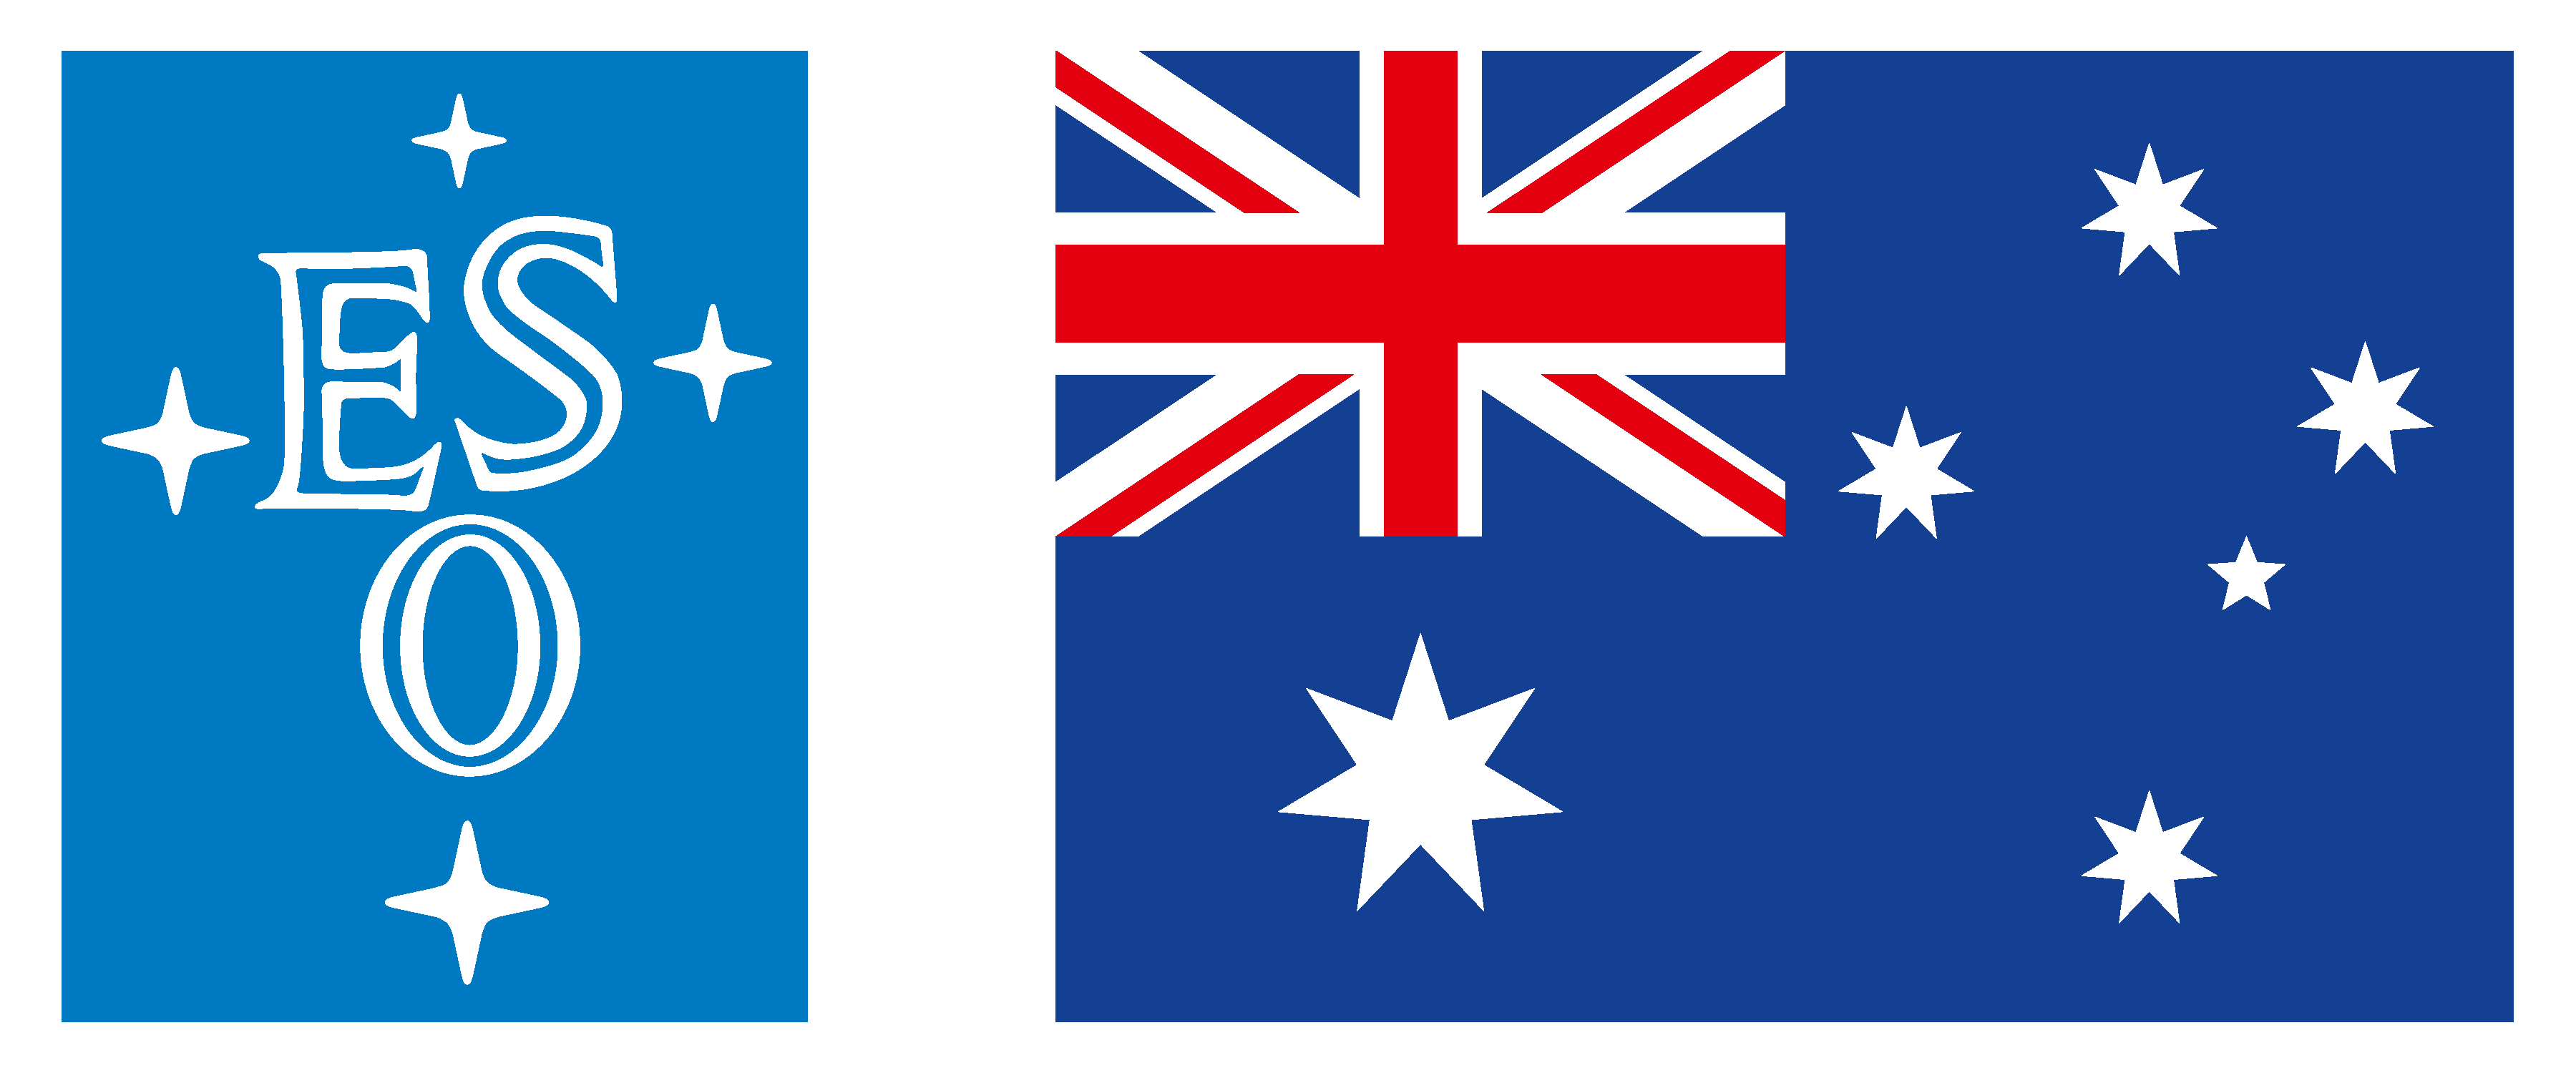

Strategic partnership discussions between Australia and ESO

In May 2017 the Australian Minister for Industry, Innovation and Science Senator the Hon Arthur Sinodinos announced his Government’s intention to open negotiations with ESO on a strategic partnership that would see Australia participate in all activities related to the La Silla Paranal Observatory. This announcement follows many years of informal discussions between Australia and ESO about potential collaborations and raises the possibility of many exciting opportunities for both Australia and ESO.

Credit: ESO